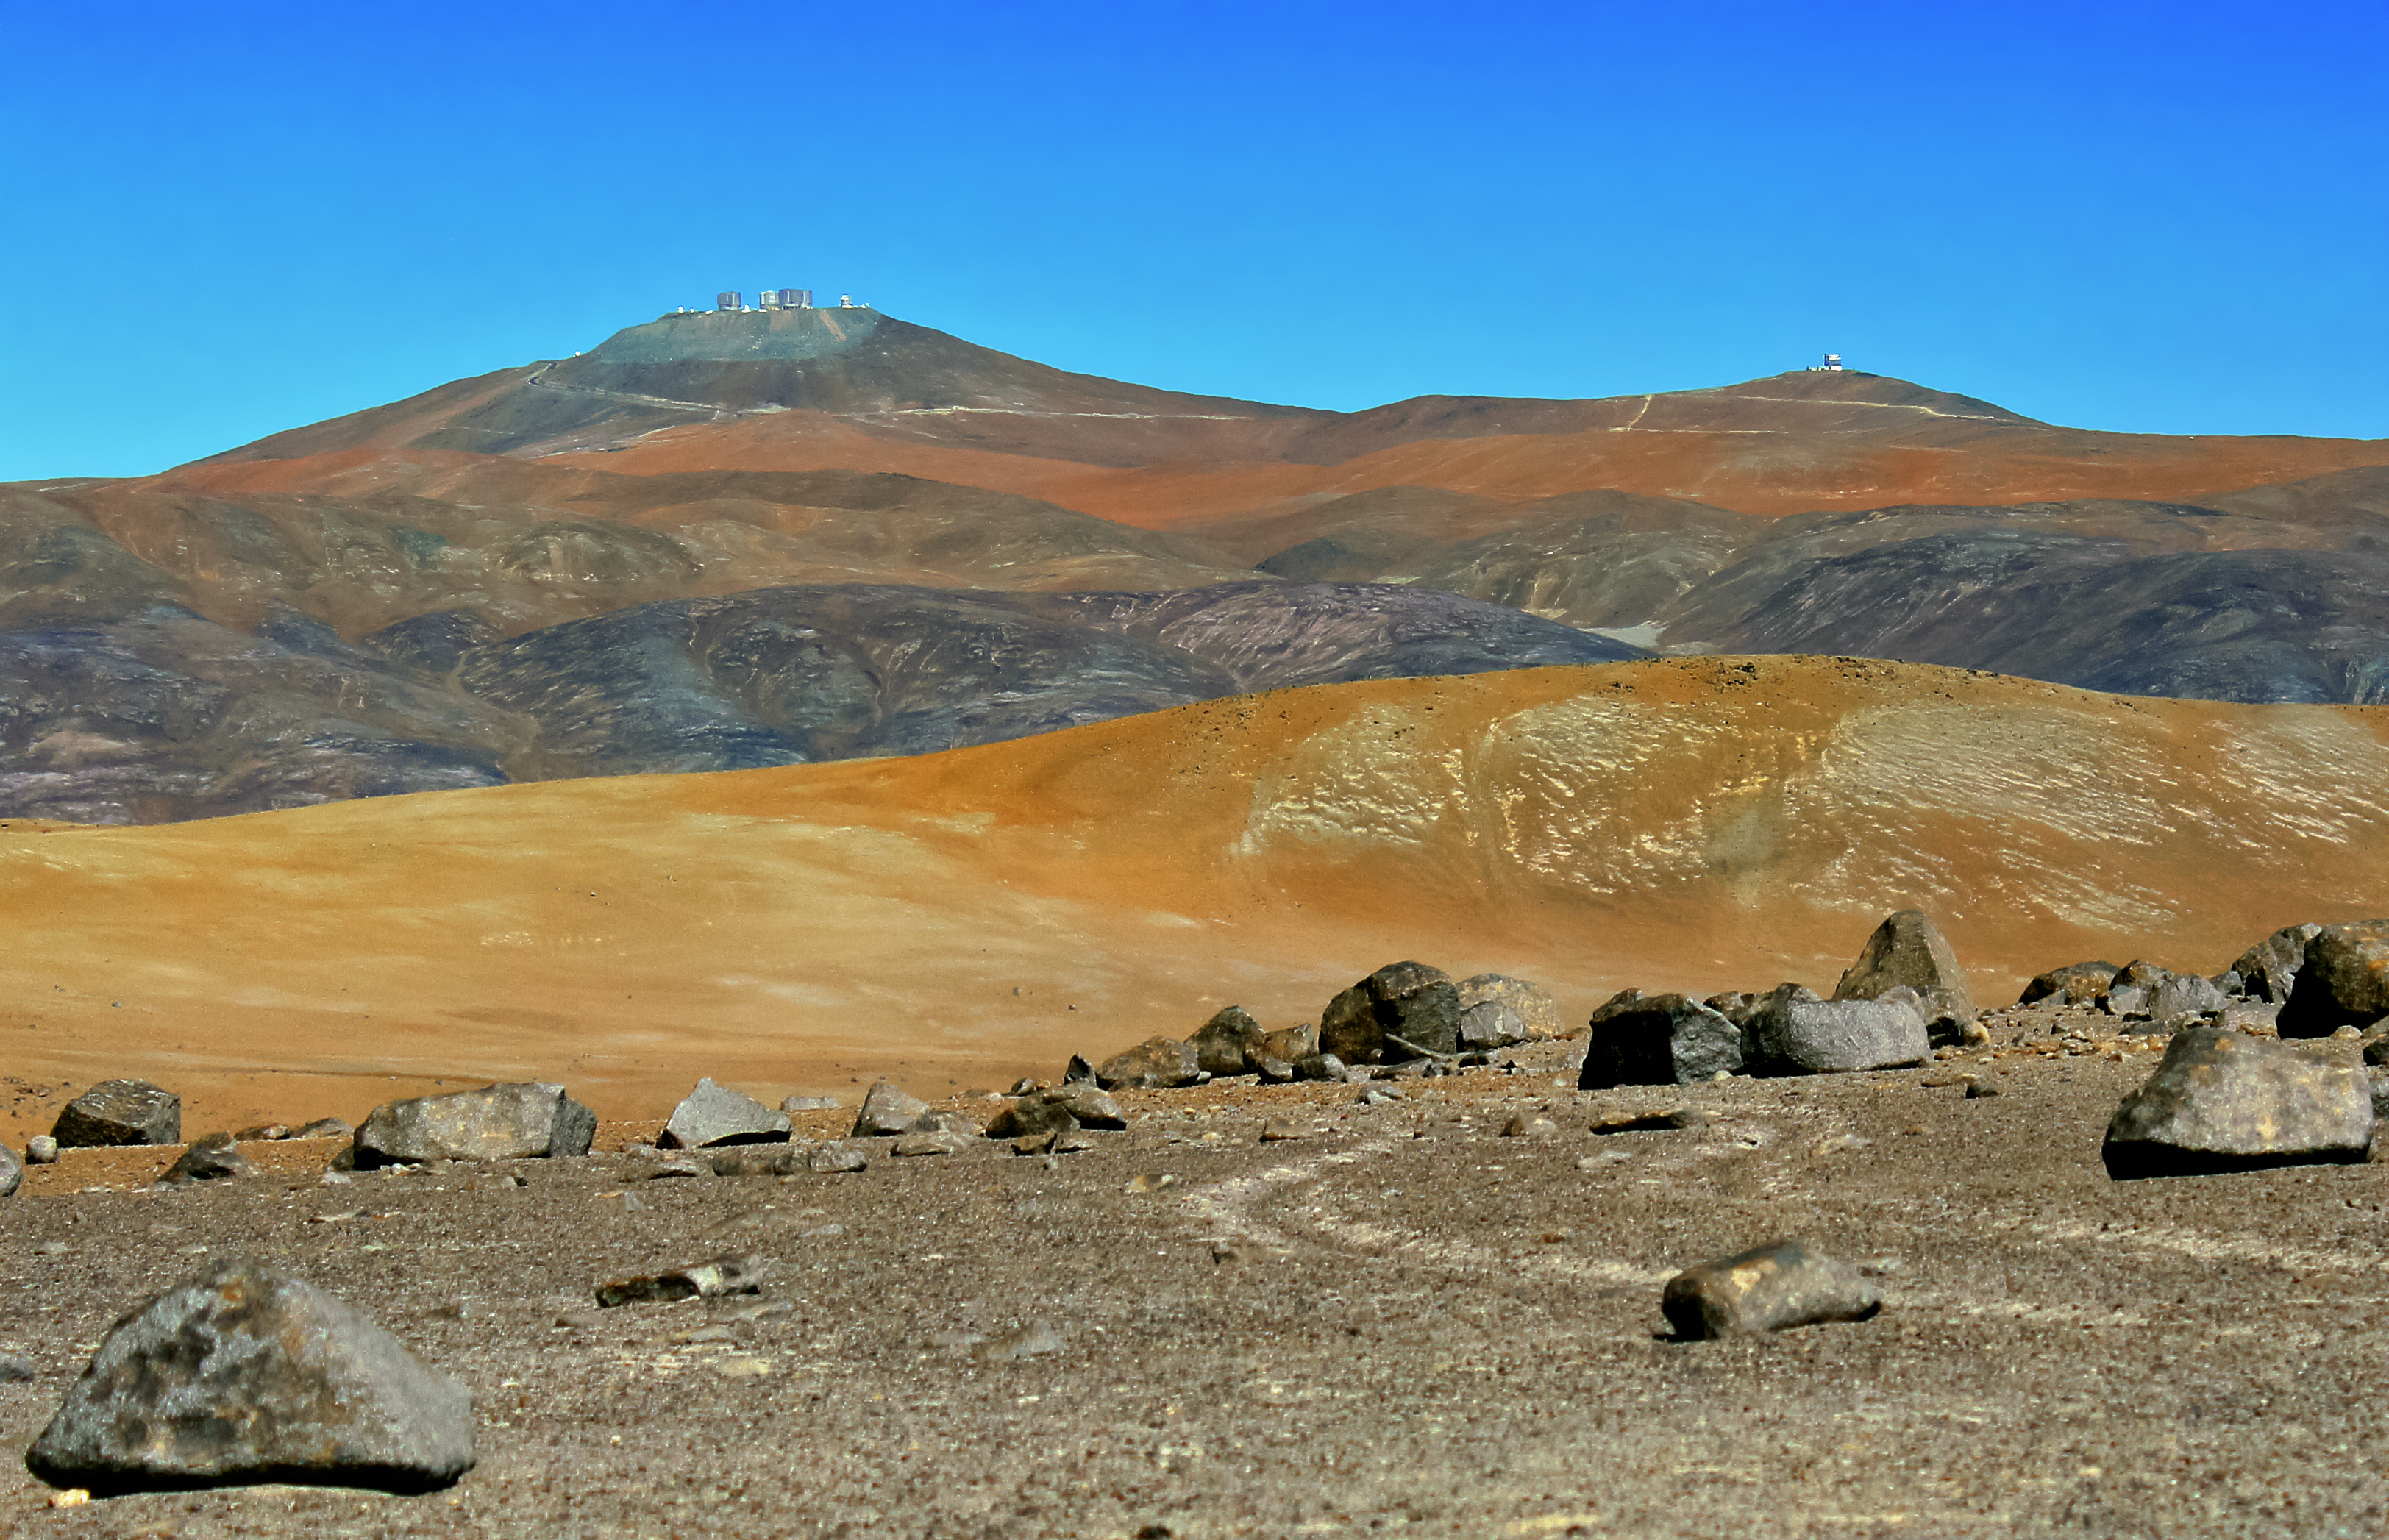

The Star Track

The Star Track, a walking path which connects the Residencia with the Very Large Telescope (VLT) platform, on the 2600-metre summit of Cerro Paranal. Built in 2001, the Star Track covers about two kilometres in distance and a difference in height of 200 metres. The last part of the track snakes around the west side of the mountain, offering incomparable views.

Credit: D. Gadotti/ESO